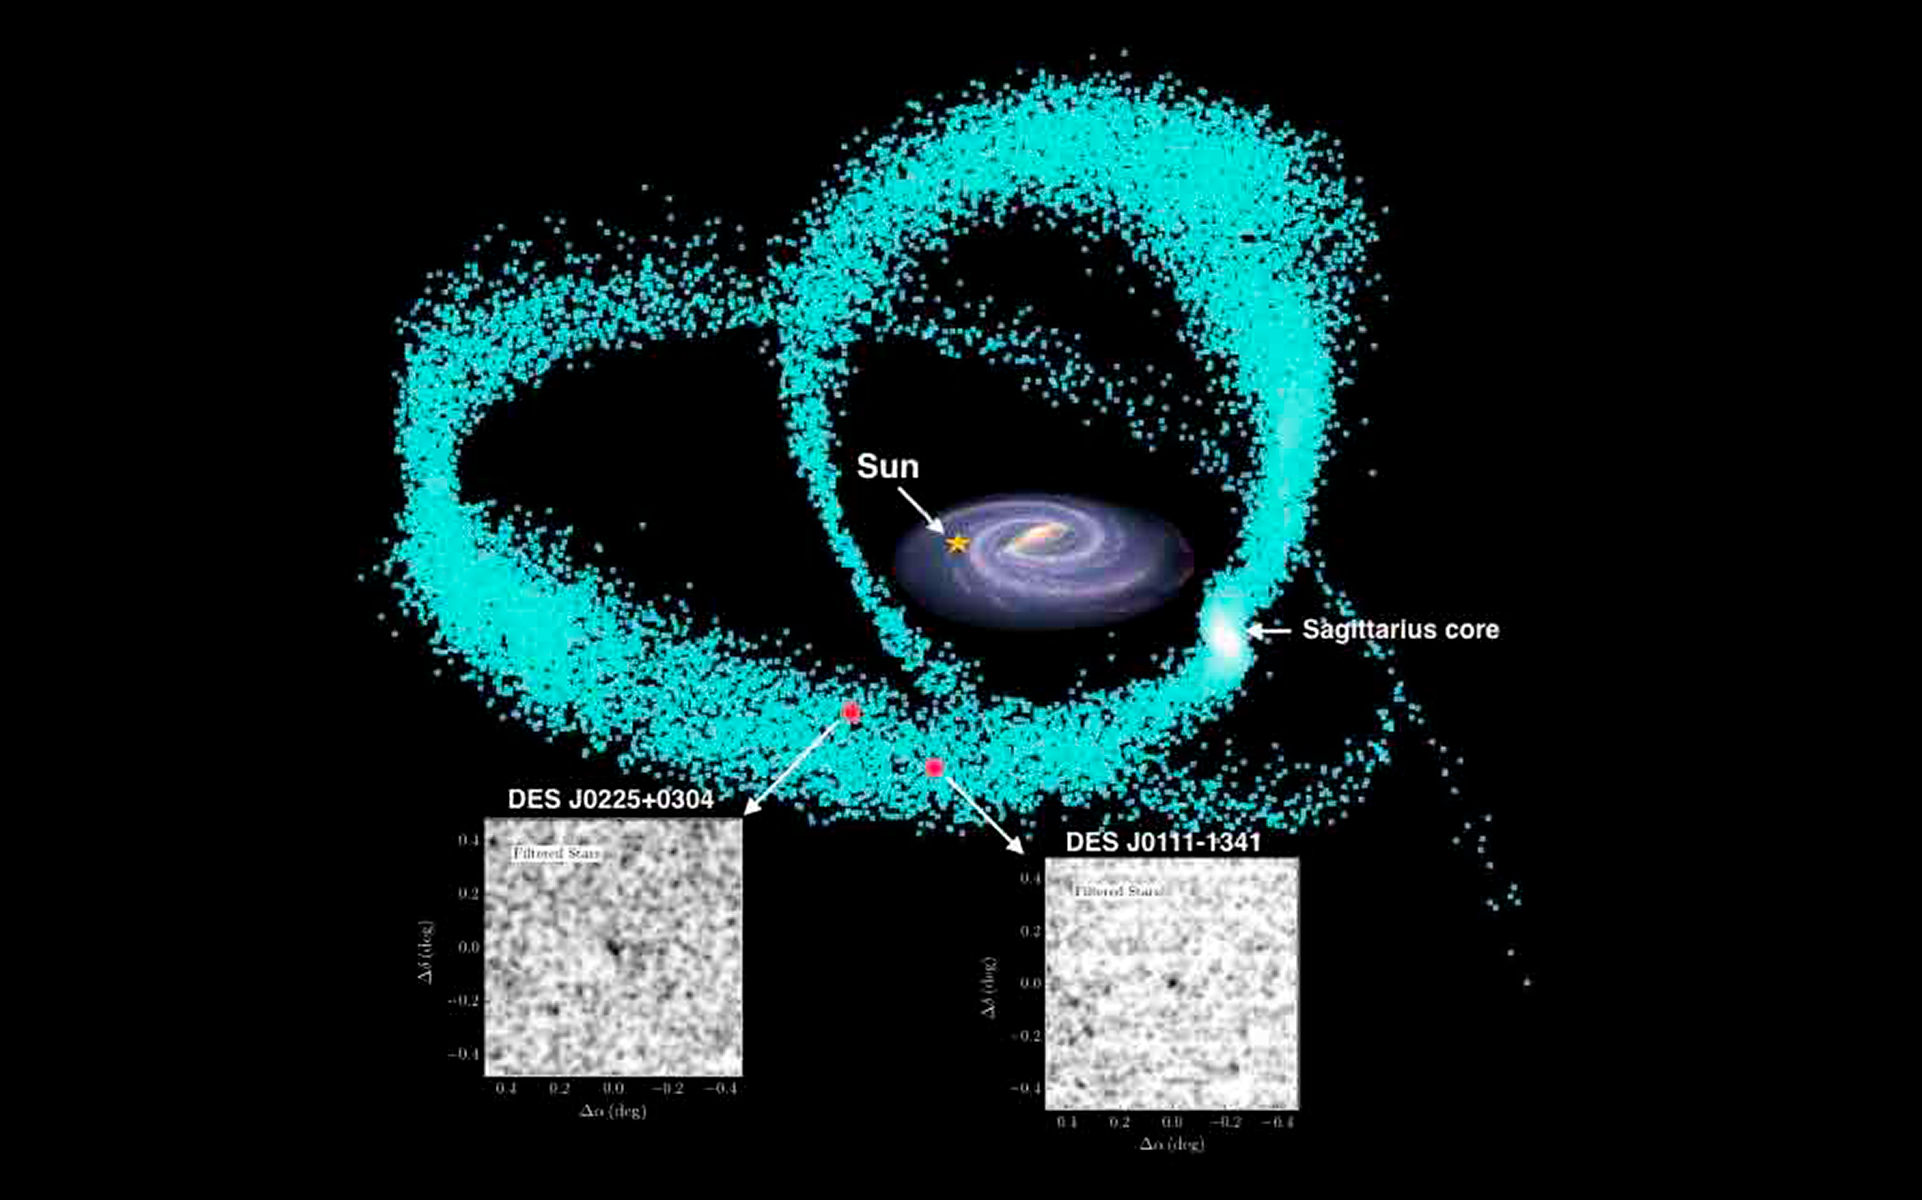

Ultra-faint stellar systems discovered toward the Sagittarius stream

Astronomers have discovered ultra-faint stellar systems in the direction of the Sagittarius stream, the stream of stars that is being pulled out of the Sagittarius dwarf galaxy as it orbits our own Milky Way galaxy. Similar in size to globular clusters but much fainter, the new stellar systems straddle the fuzzy boundary between dwarf galaxies and stellar clusters. The discovery was made by a team of astronomers using data from the Dark Energy Survey being carried out at CTIO. Team members include NOAO astronomers Kathy Vivas, Tim Abbott, David James, Chris Smith, and Alistair Walker.

Credit: K. Vivas & CTIO/NOAO/AURA/NSF